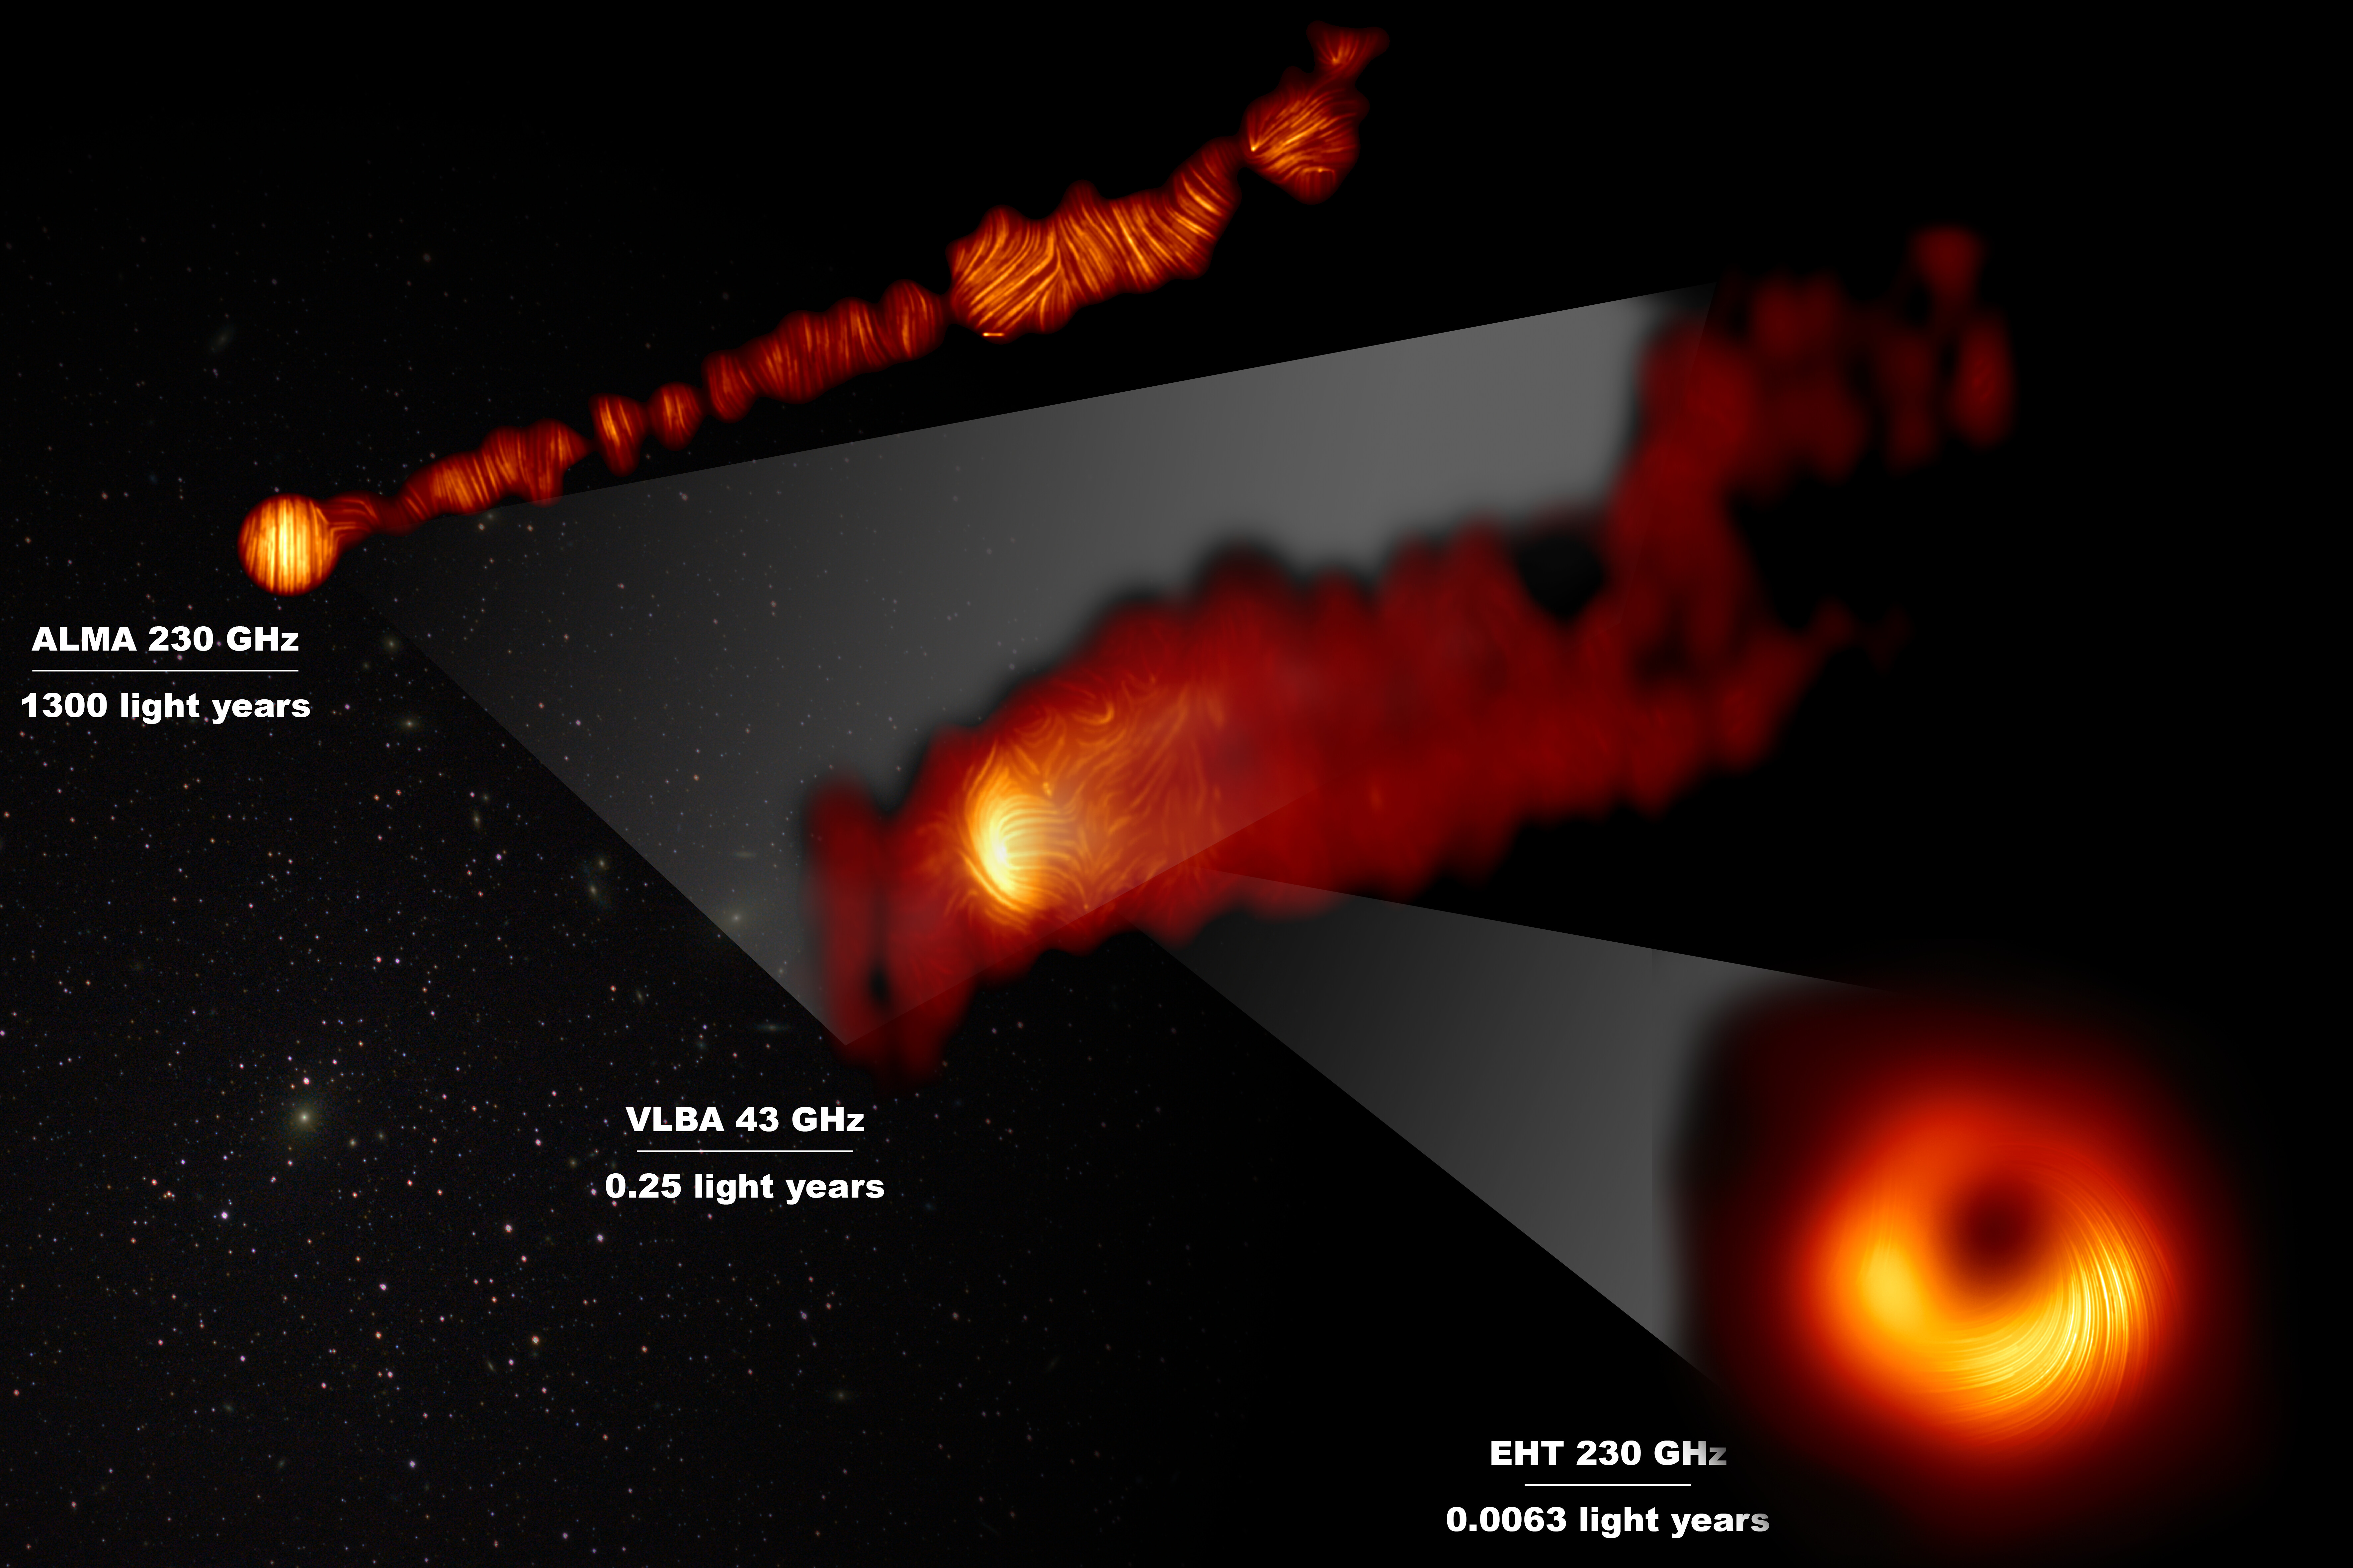

View of the M87 supermassive black hole and jet in polarised lig

This composite image shows three views of the central region of the Messier 87 (M87) galaxy in polarised light. The galaxy has a supermassive black hole at its centre and is famous for its jets, that extend far beyond the galaxy. One of the polarised-light images, obtained with the Chile-based Atacama Large Millimeter/submillimeter Array (ALMA), in which ESO is a partner, shows part of the jet in polarised light. This image captures the part of the jet, with a size of 6000 light years, closer to the centre of the galaxy. The other polarised light images zoom in closer to the supermassive black hole: the middle view covers a region about one light year in size and was obtained with the National Radio Astronomy Observatory’s Very Long Baseline Array (VLBA) in the US. The most zoomed-in view was obtained by linking eight telescopes around the world to create a virtual Earth-sized telescope, the Event Horizon Telescope or EHT. This allows astronomers to see very close to the supermassive black hole, into the region where the jets are launched. The lines mark the orientation of polarisation, which is related to the magnetic field in the regions imaged.The ALMA data provides a description of the magnetic field structure along the jet. Therefore the combined information from the EHT and ALMA allows astronomers to investigate the role of magnetic fields from the vicinity of the event horizon (as probed with the EHT on light-day scales) to far beyond the M87 galaxy along its powerful jets (as probed with ALMA on scales of thousand of light-years). The values in GHz refer to the frequencies of light at which the different observations were made. The horizontal lines show the scale (in light years) of each of the individual images.

Credit: EHT Collaboration; ALMA (ESO/NAOJ/NRAO), Goddi et al.; VLBA (NRAO), Kravchenko et al.; J. C. Algaba, I. Martí-Vidal